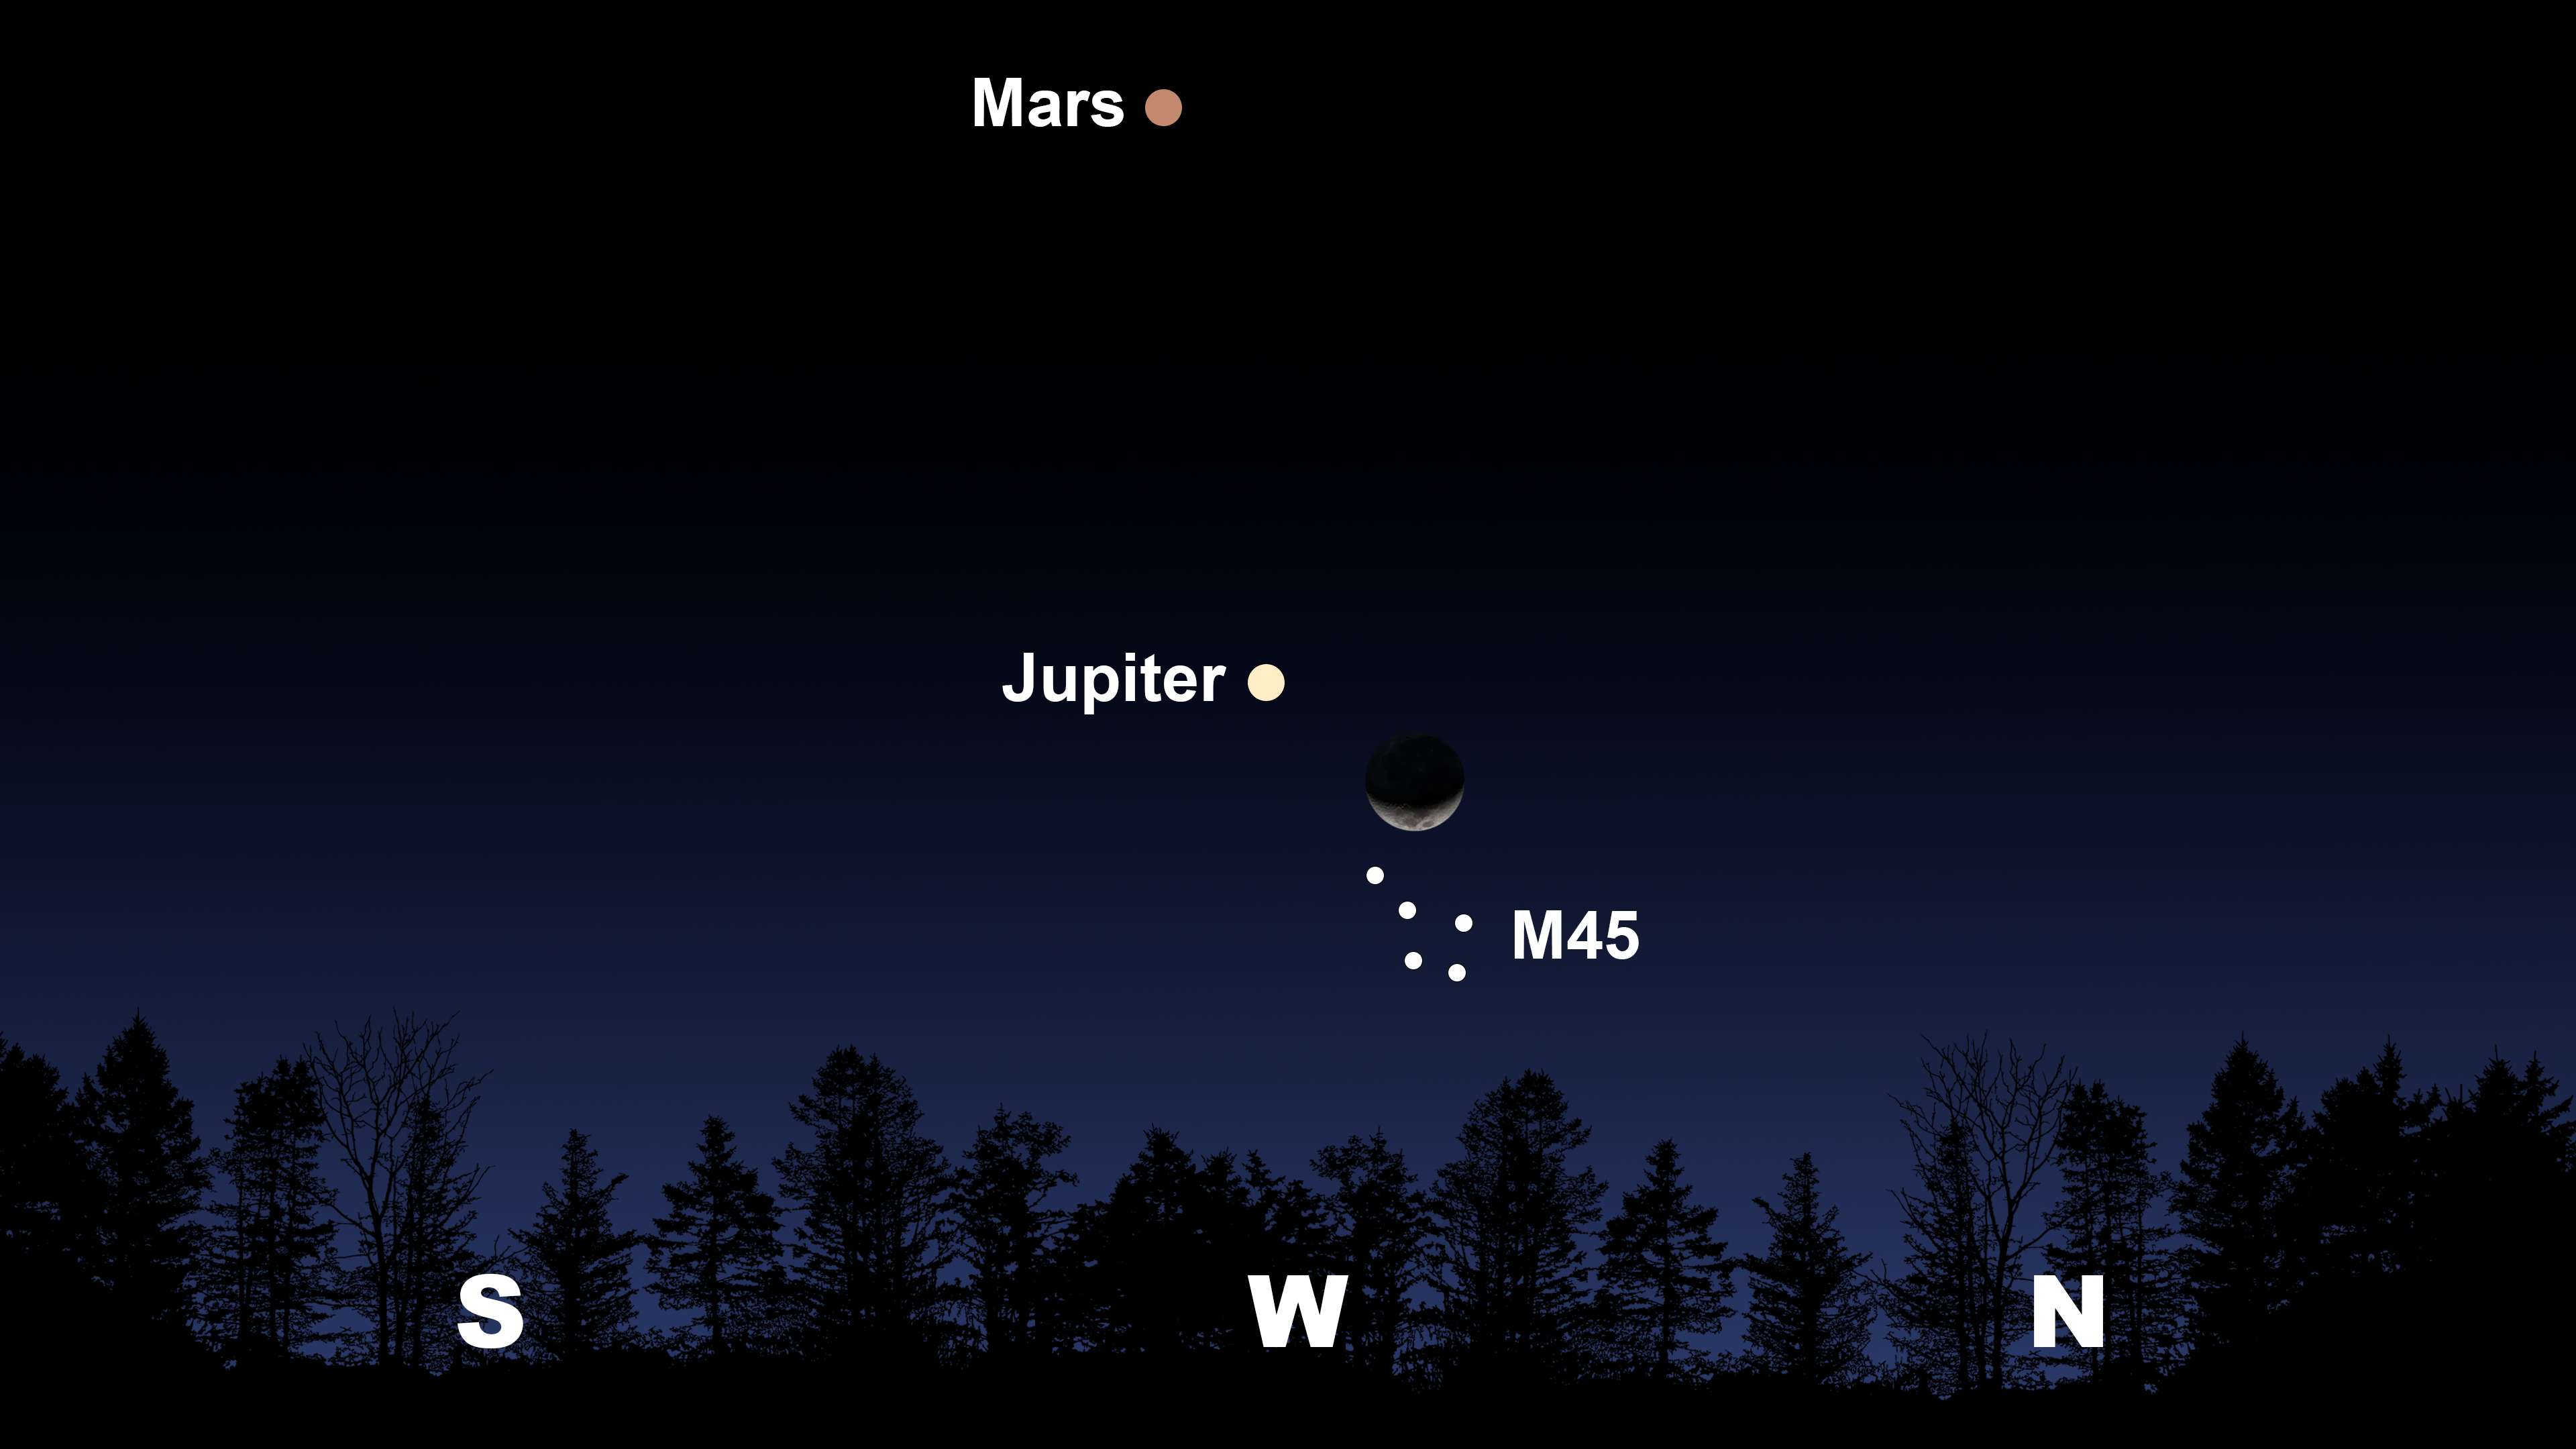

The night sky after sunset from Tucson on 1 April. Hilo will have a similar view.

The night sky after sunset from Tucson on 1 April. Hilo will have a similar view. From La Serena, Jupiter, the Moon, and M45 will be shifted to the northwest, and Mars will appear in the north.

Credit: NOIRLab/NSF/AURA/Stellarium/J. Davis